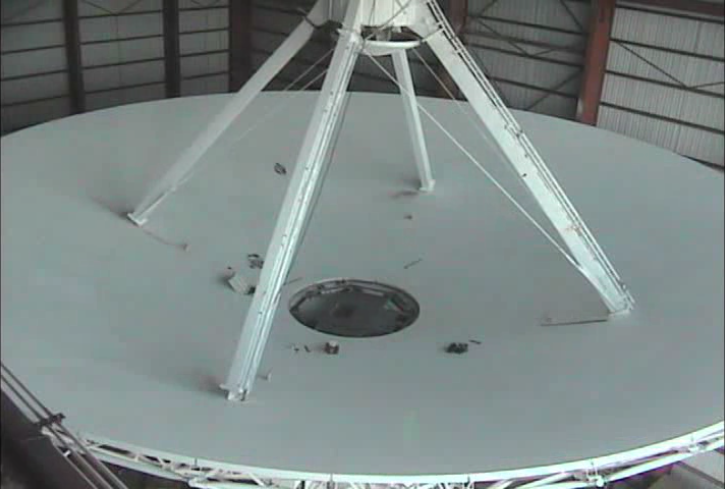

The EVLA Comes to Life

VLA antenna mechanics retrofitting one of the antennas with new and improved electronics. Video created 07/26/2018

Credit: NRAO/AUI/NSF